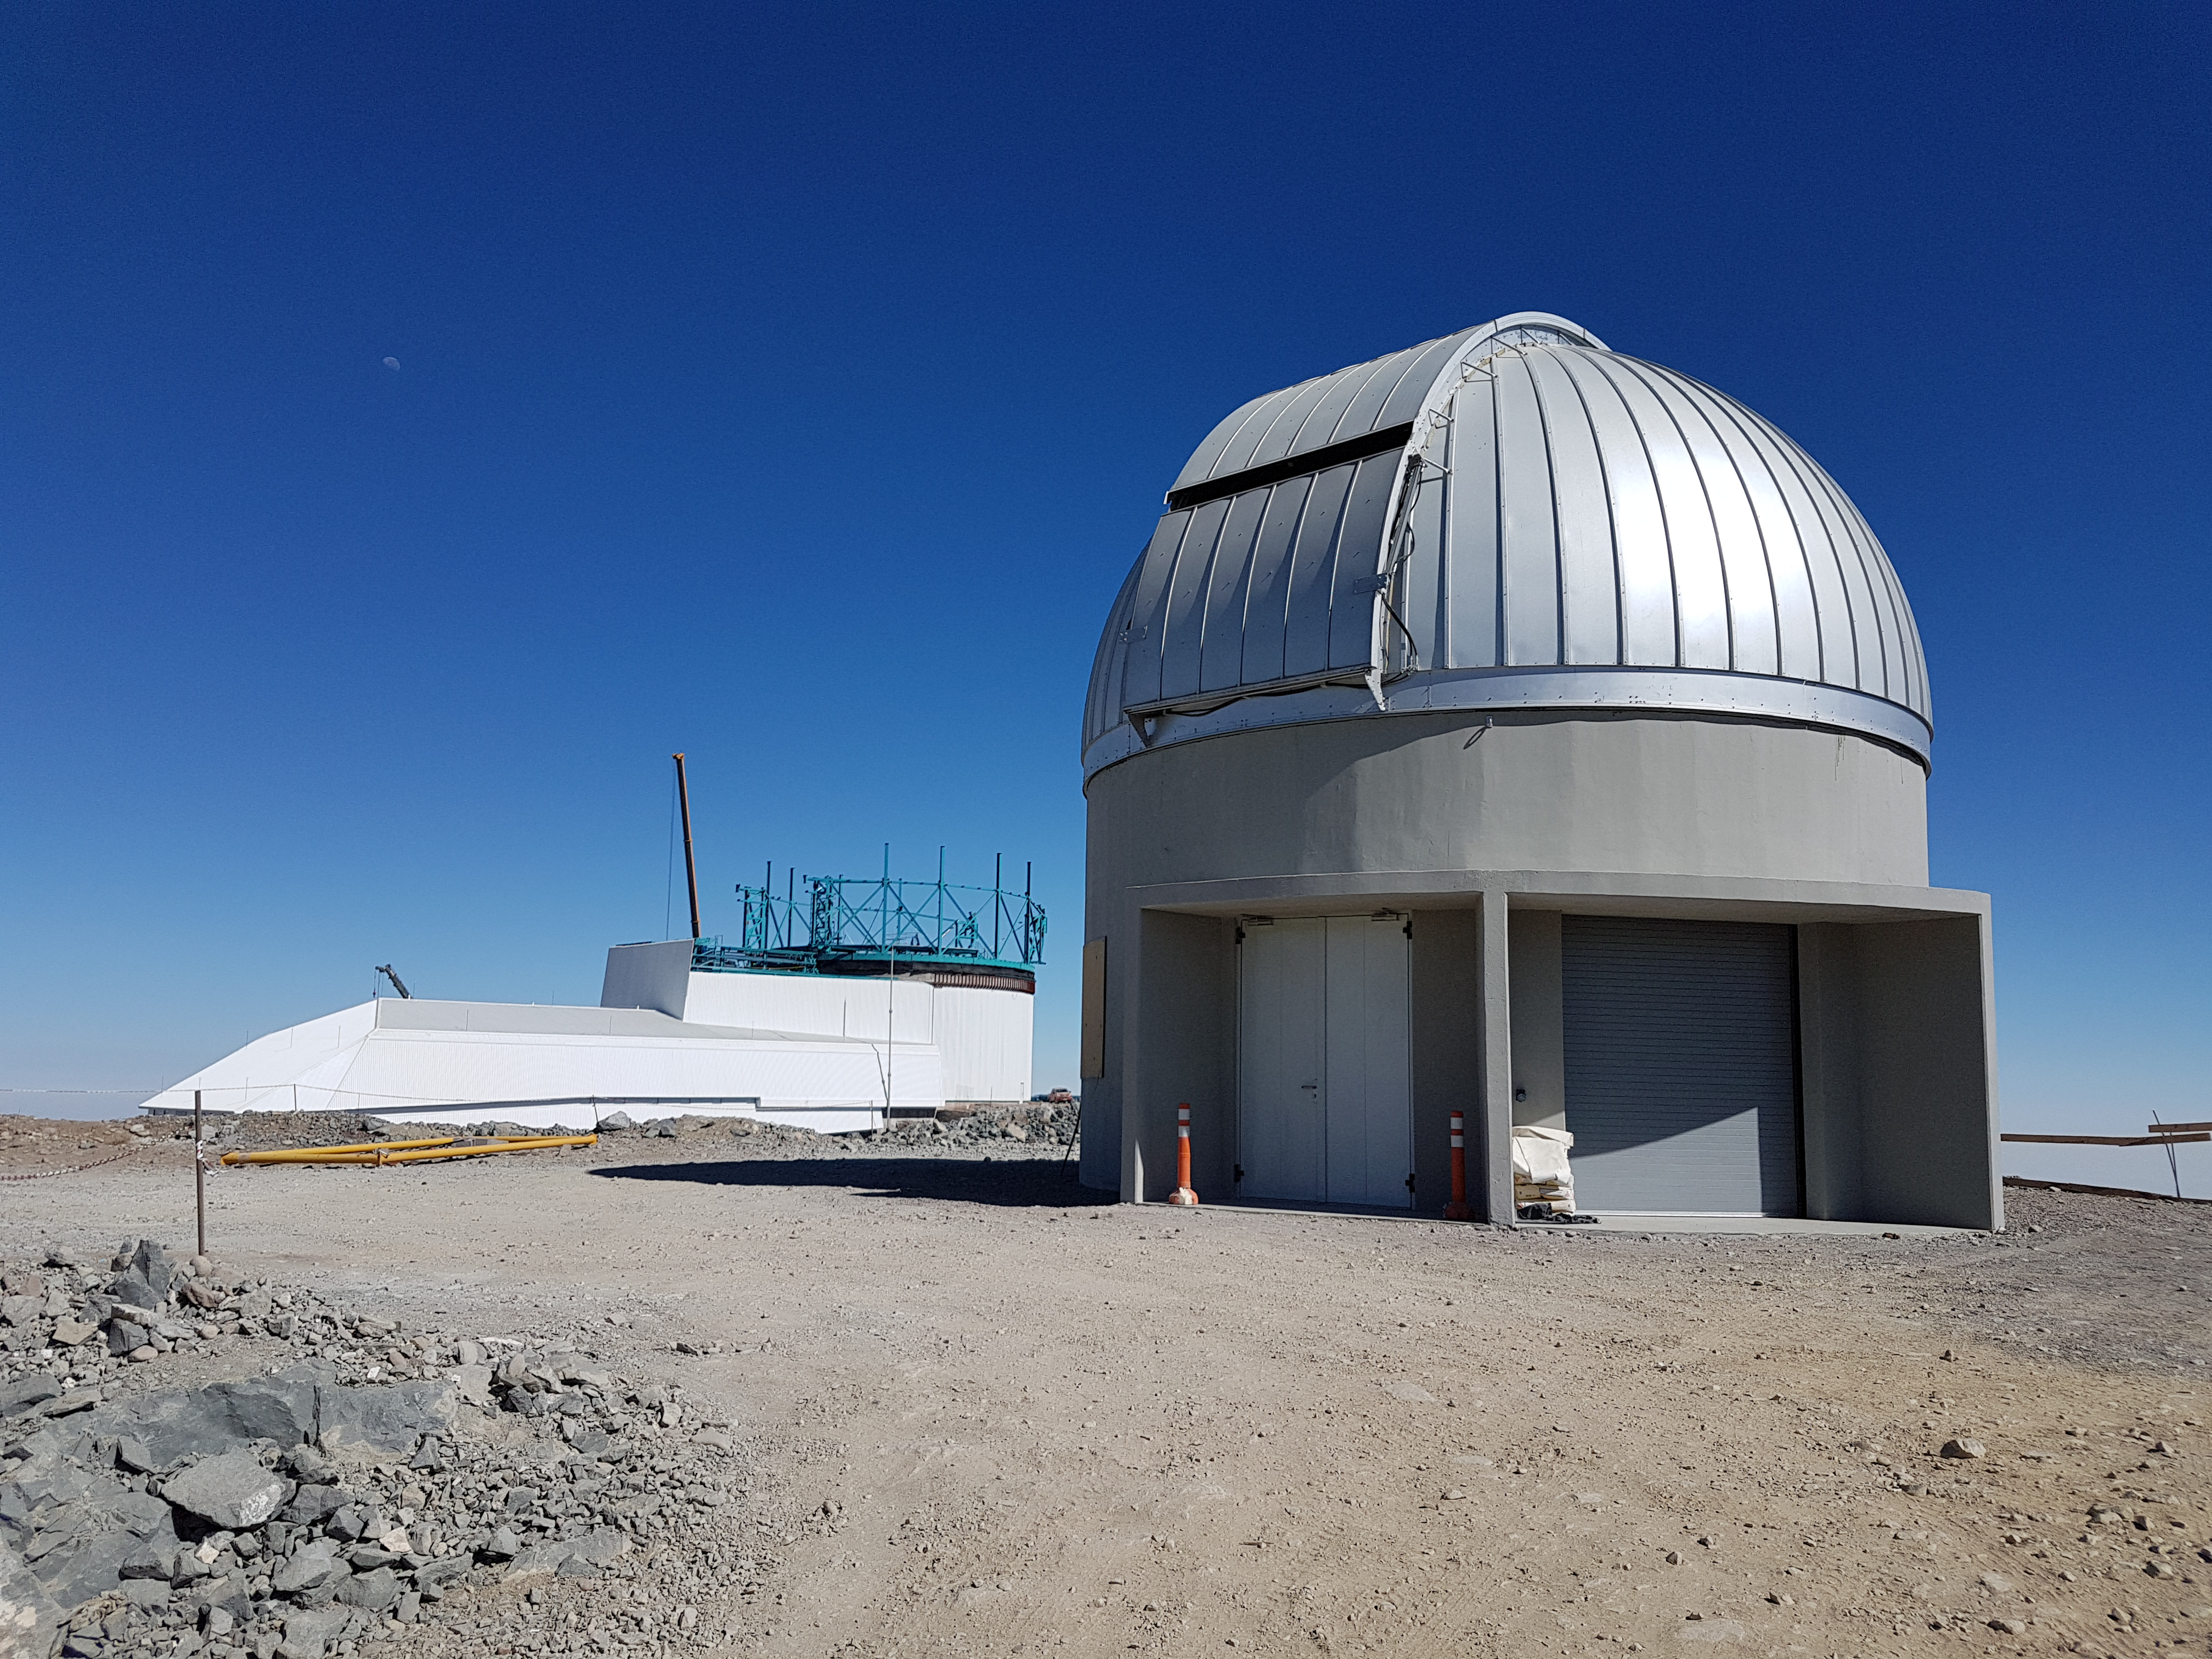

Summit Update. Besalco guarantee period

Summit site construction site status in April, 2018. General Contractor Besalco is completing punch list items.

Credit: Rubin Observatory/NSF/AURA